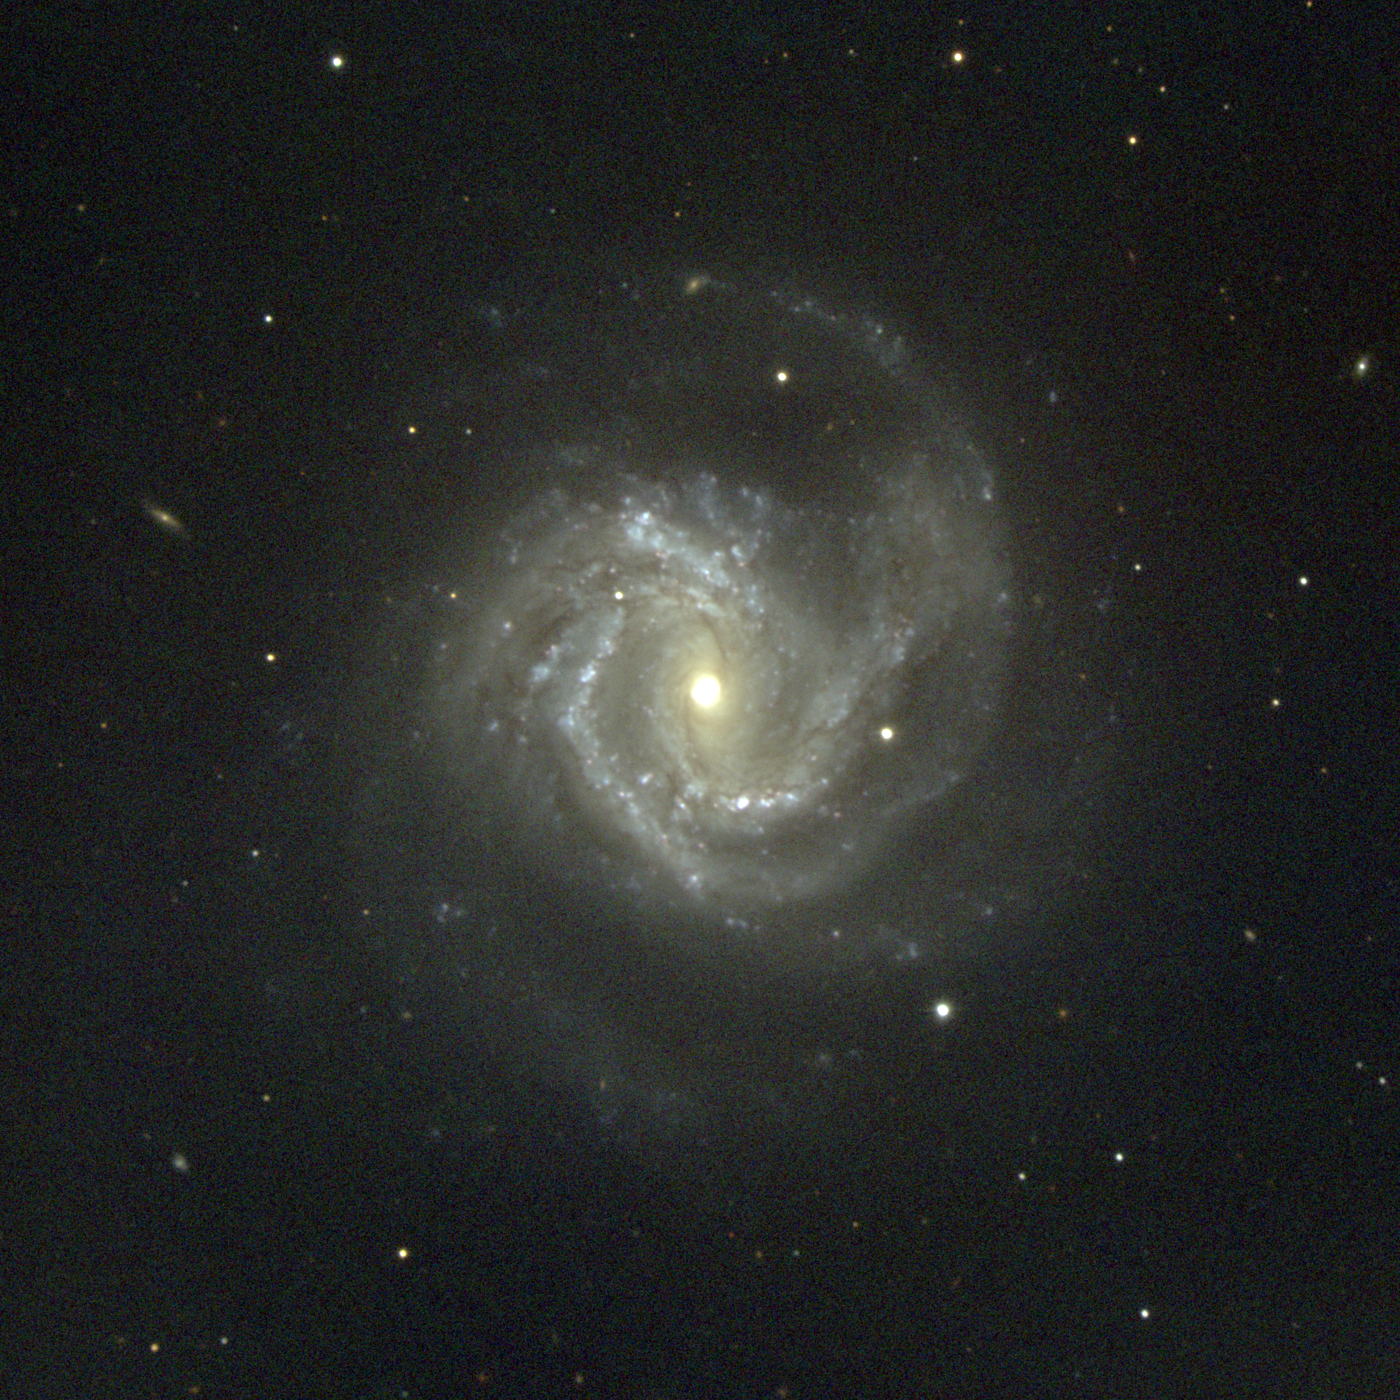

M61, NGC 4303

The SABbc spiral galaxy M61 is one of the larger galaxies in the Virgo cluster, with a core dimension some 100000 light-years (6 arc minutes) across, comparable to the size of our own Galaxy. This picture was taken in February 1996 at the KPNO 0.9-meter telescope. The Virgo cluster also includes Messier galaxies M49, M58, M59, M60, M84, M85, M86, M87, M88, M89, M90, M91, M98, M99, and M100. Image size 15.9 arc minutes.

Credit: Hillary Mathis, N.A.Sharp/NOIRLab/NSF/AURA/